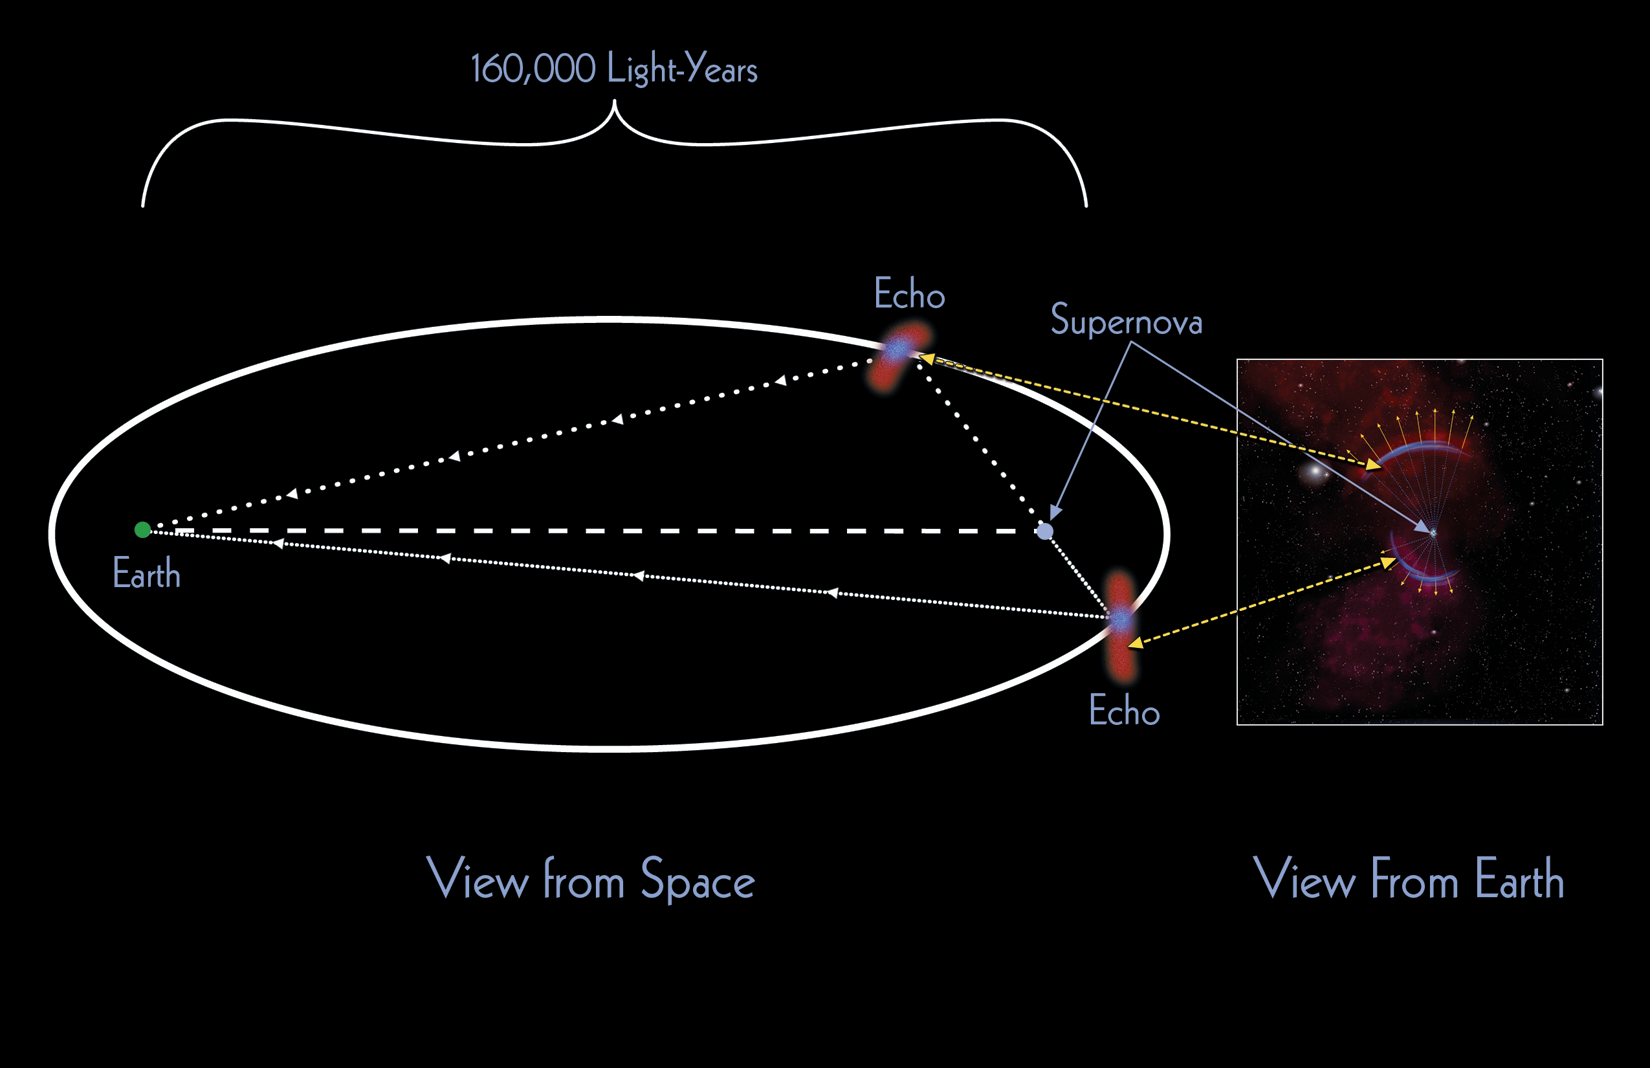

Flashes from the Past: Echoes from Ancient Supernovae

This graphic shows a schematic of the geometry of the light path that creates a supernova light echo, shown as if the process could be viewed from the side. An echo occurs when the Earth is at one foci of an imaginary ellipse and the supernova remnant is at the other, with dust clouds that happen to be located at the surface of the resulting ellipse. When the light from the supernova reaches these dust clouds, it is reflected toward an observer located at Earth. To this observer, the reflection appears as an arc; this arc would be a full, circular slice through the ellipse (as viewed from Earth) if dust were equally distributed around the full volume of space that that the supernova light is traveling through.

Credit: P. Marenfeld and NOAO/AURA/NSF